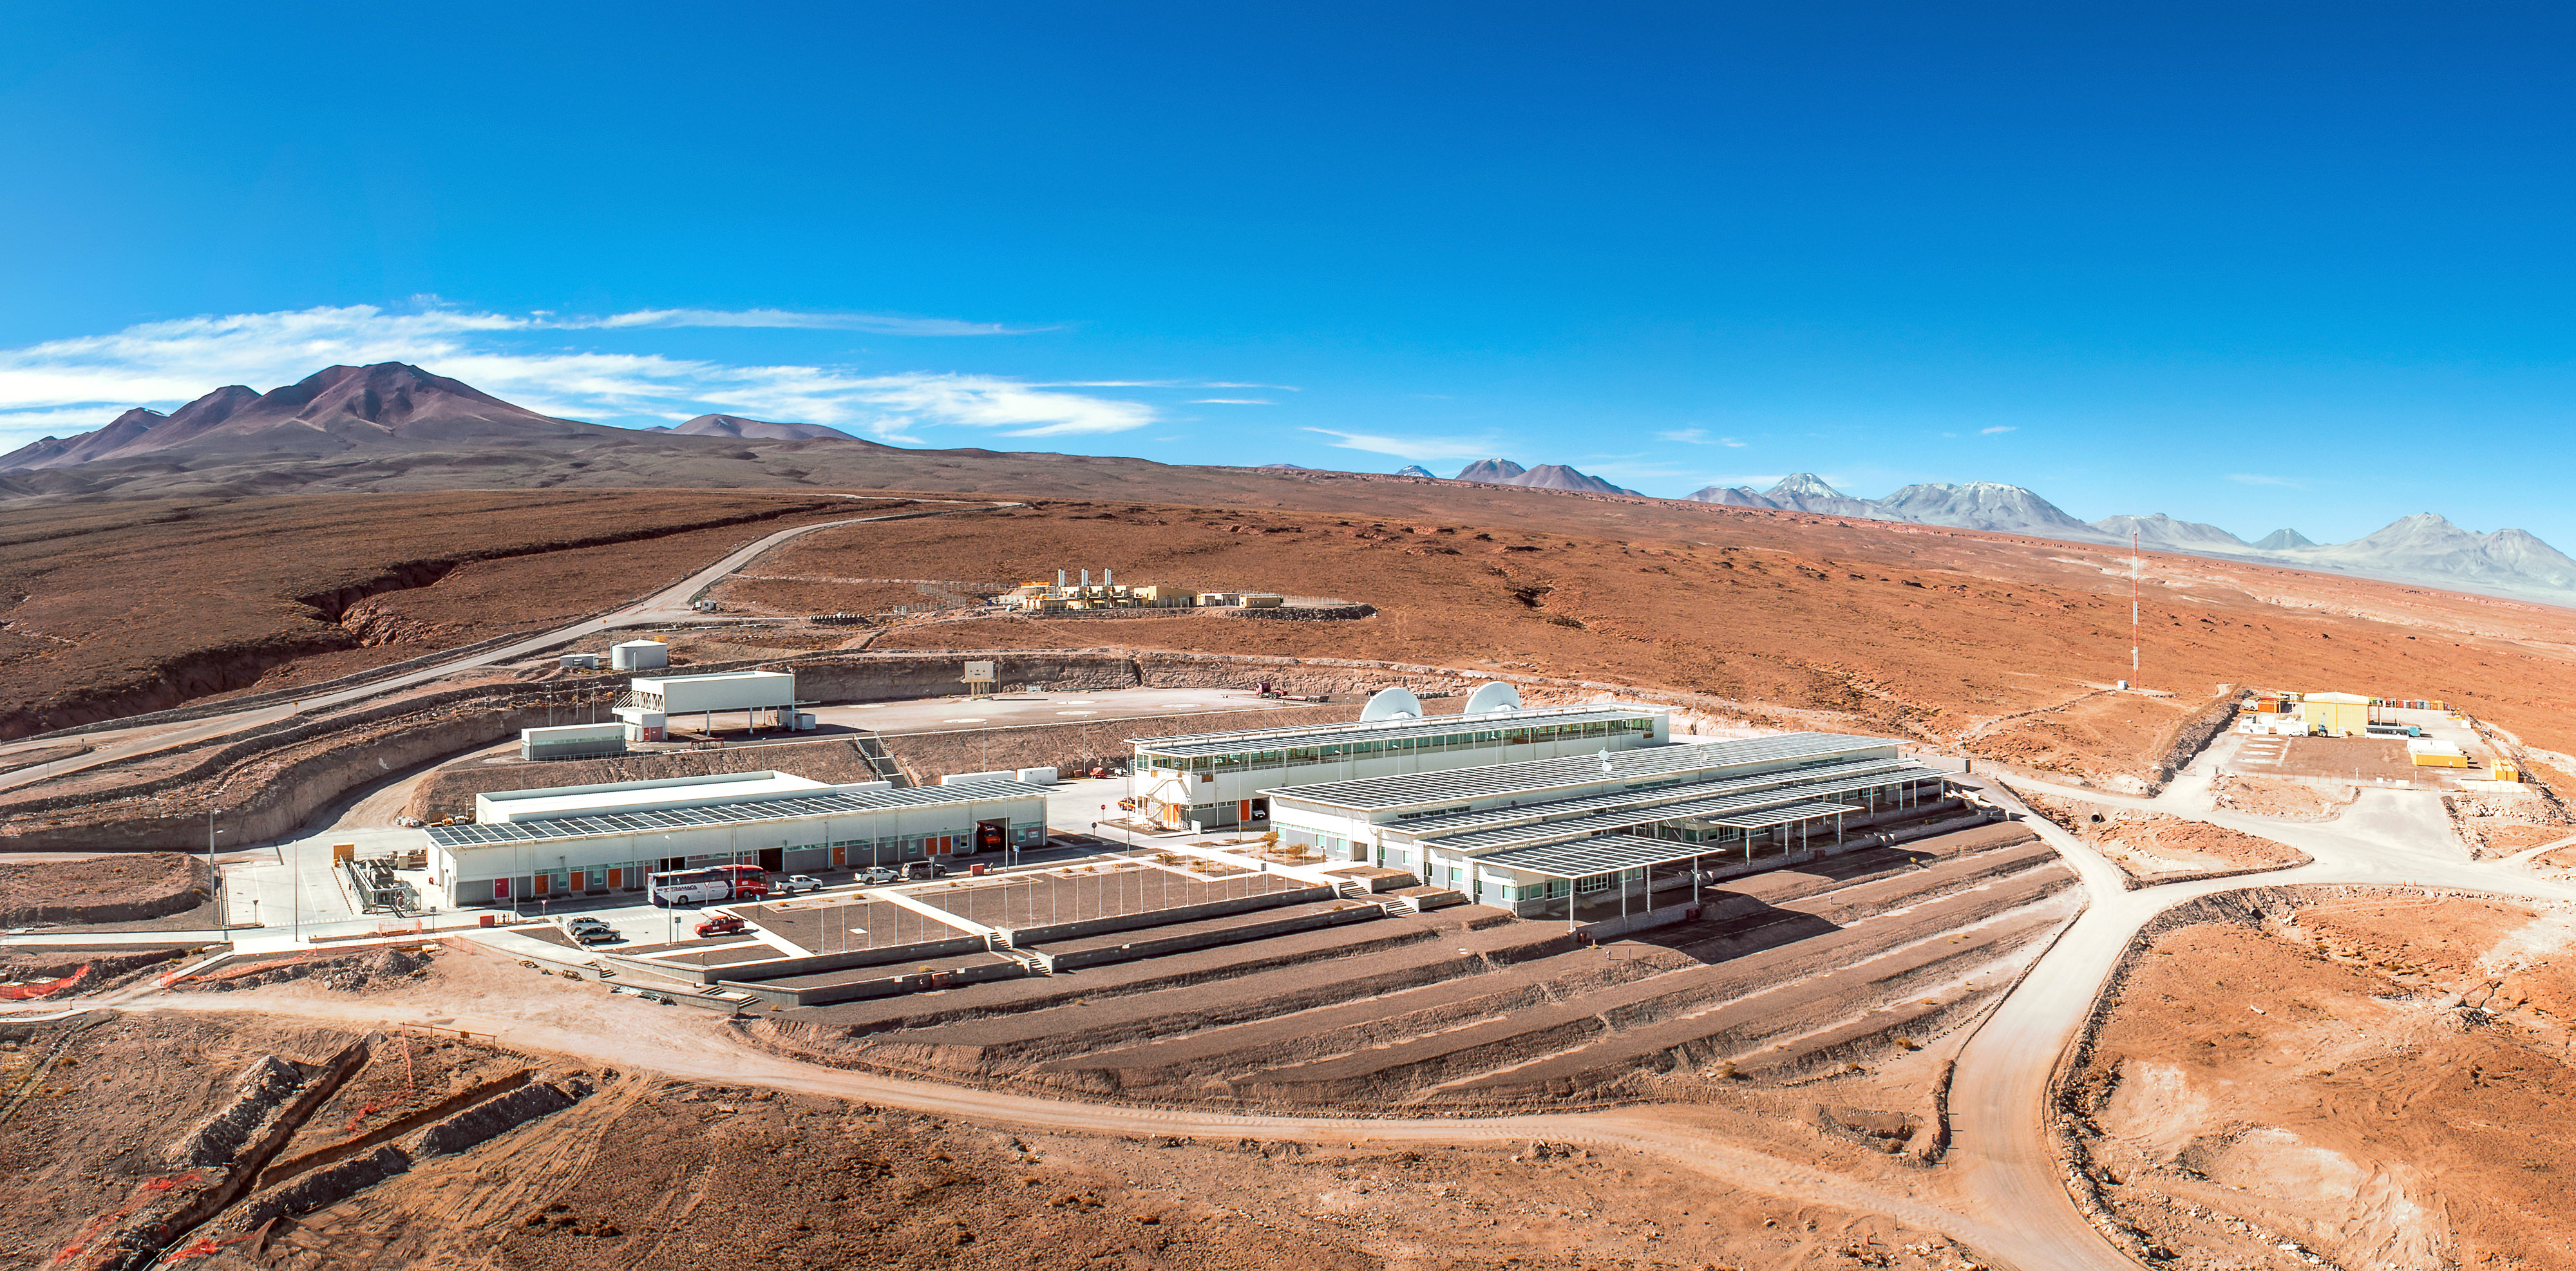

Operations Support Facility (OSF)

Operations Support Facility (OSF) - Campamento Base. Esta toma aérea muestra el Campamento Base de ALMA ubicado a 2900 msnm (también llamado OSF –Operations Support Facility-, por su sigla en inglés). En esta base se encuentra el alojamiento de los trabajadores de ALMA, la Sala de Control de las Antenas, garages de mantención y laboratorios, entre otras cosas.

Credit: Sergio Otárola - ALMA (ESO/NAOJ/NRAO)